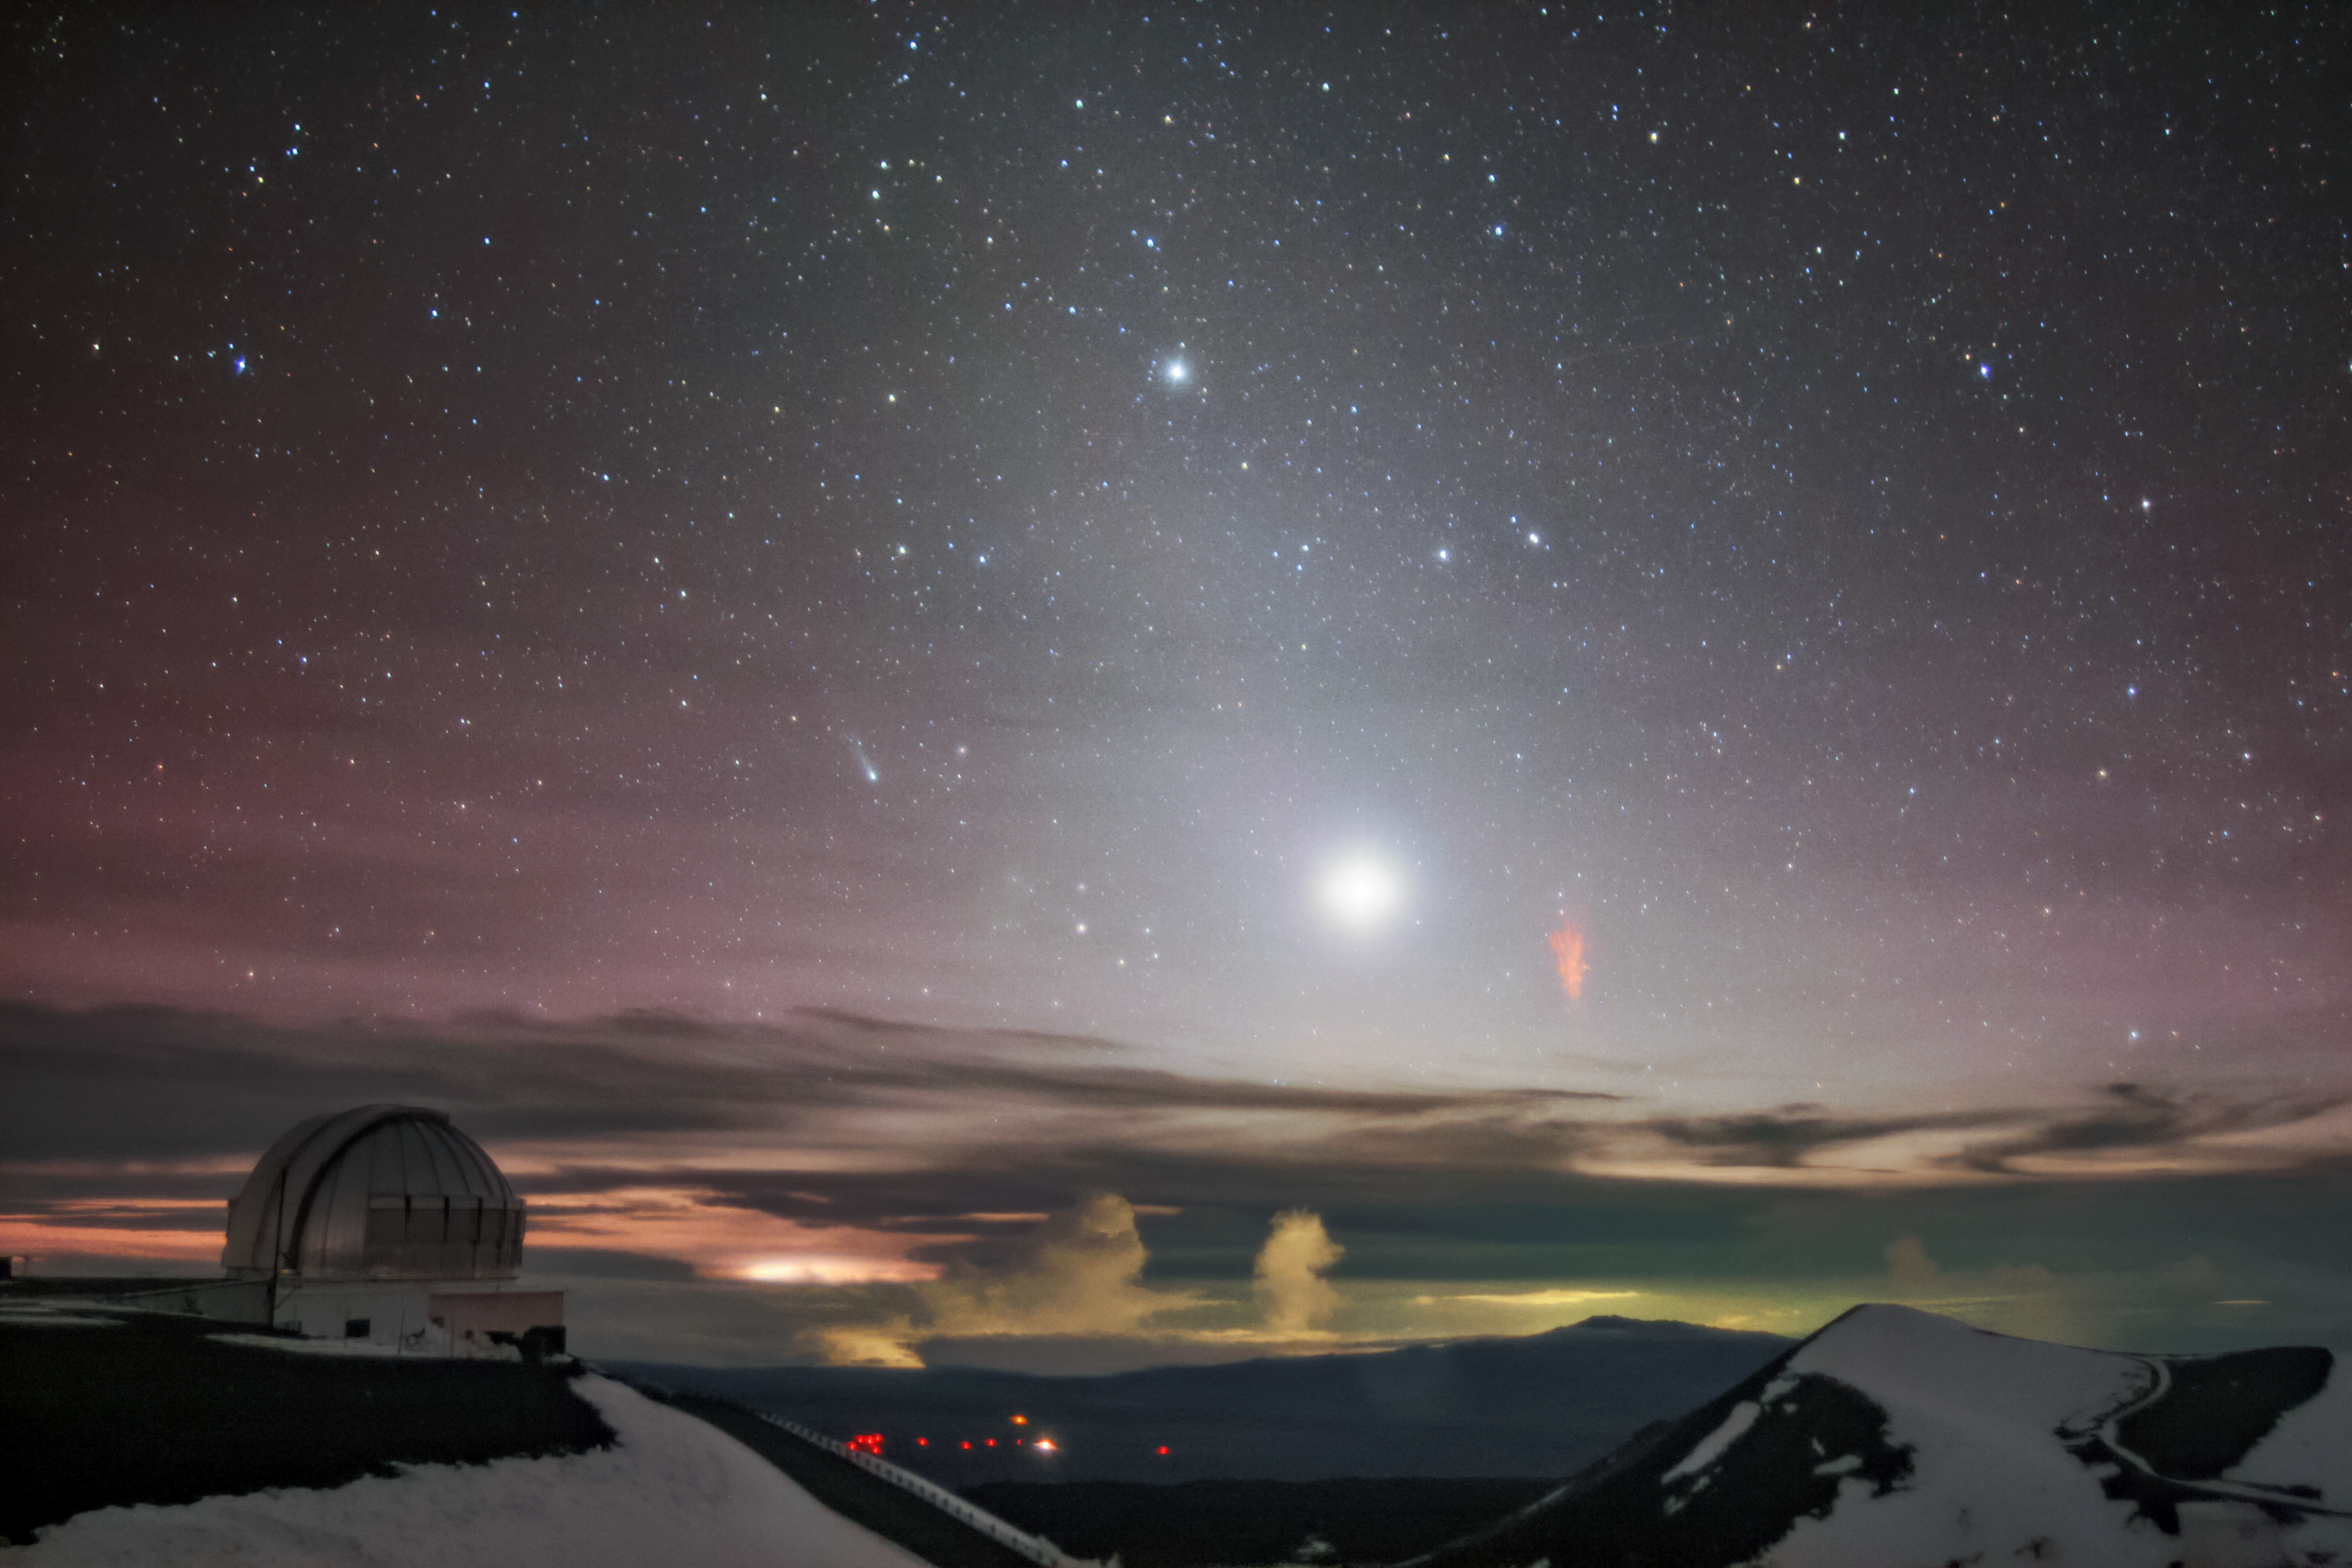

The Comet, the Planets, and the Sprite

This NOIRLab Image of the Week was captured soon after sunset less than 36 hours ago, on the night of Monday 20 December 2021, at Maunakea, Hawai‘i. It was taken by our Cloudcams at Gemini North, one half of the international Gemini Observatory, a Program of NSF NOIRLab. Gemini North sits at an altitude of around 4200 meters (13,800 feet). Not only does this altitude facilitate world-class astronomical observations, but it also provides a phenomenal vantage point from which to spot various exciting light phenomena and night-sky wonders. In just one shot, this scene captures several phenomena: the naked-eye Comet Leonard (left of center), a red sprite (right of center), faint red airglow (left), Venus (the brightest feature), and Saturn (top).

One of the rarest phenomena shown in the image, red sprites shoot down from a height of between 50 and 90 kilometers (30–55 miles) toward the top of the cloud deck over a lightning storm. It is uncommon to capture these phenomena on camera, but the uniquely clear sky and unique perspective from Maunakea increase the chances of capturing this flighty phenomenon. Another red sprite was captured from the same location in 2017 and can be seen in this image.

Credit: International Gemini Observatory/NOIRLab/NSF/AURA